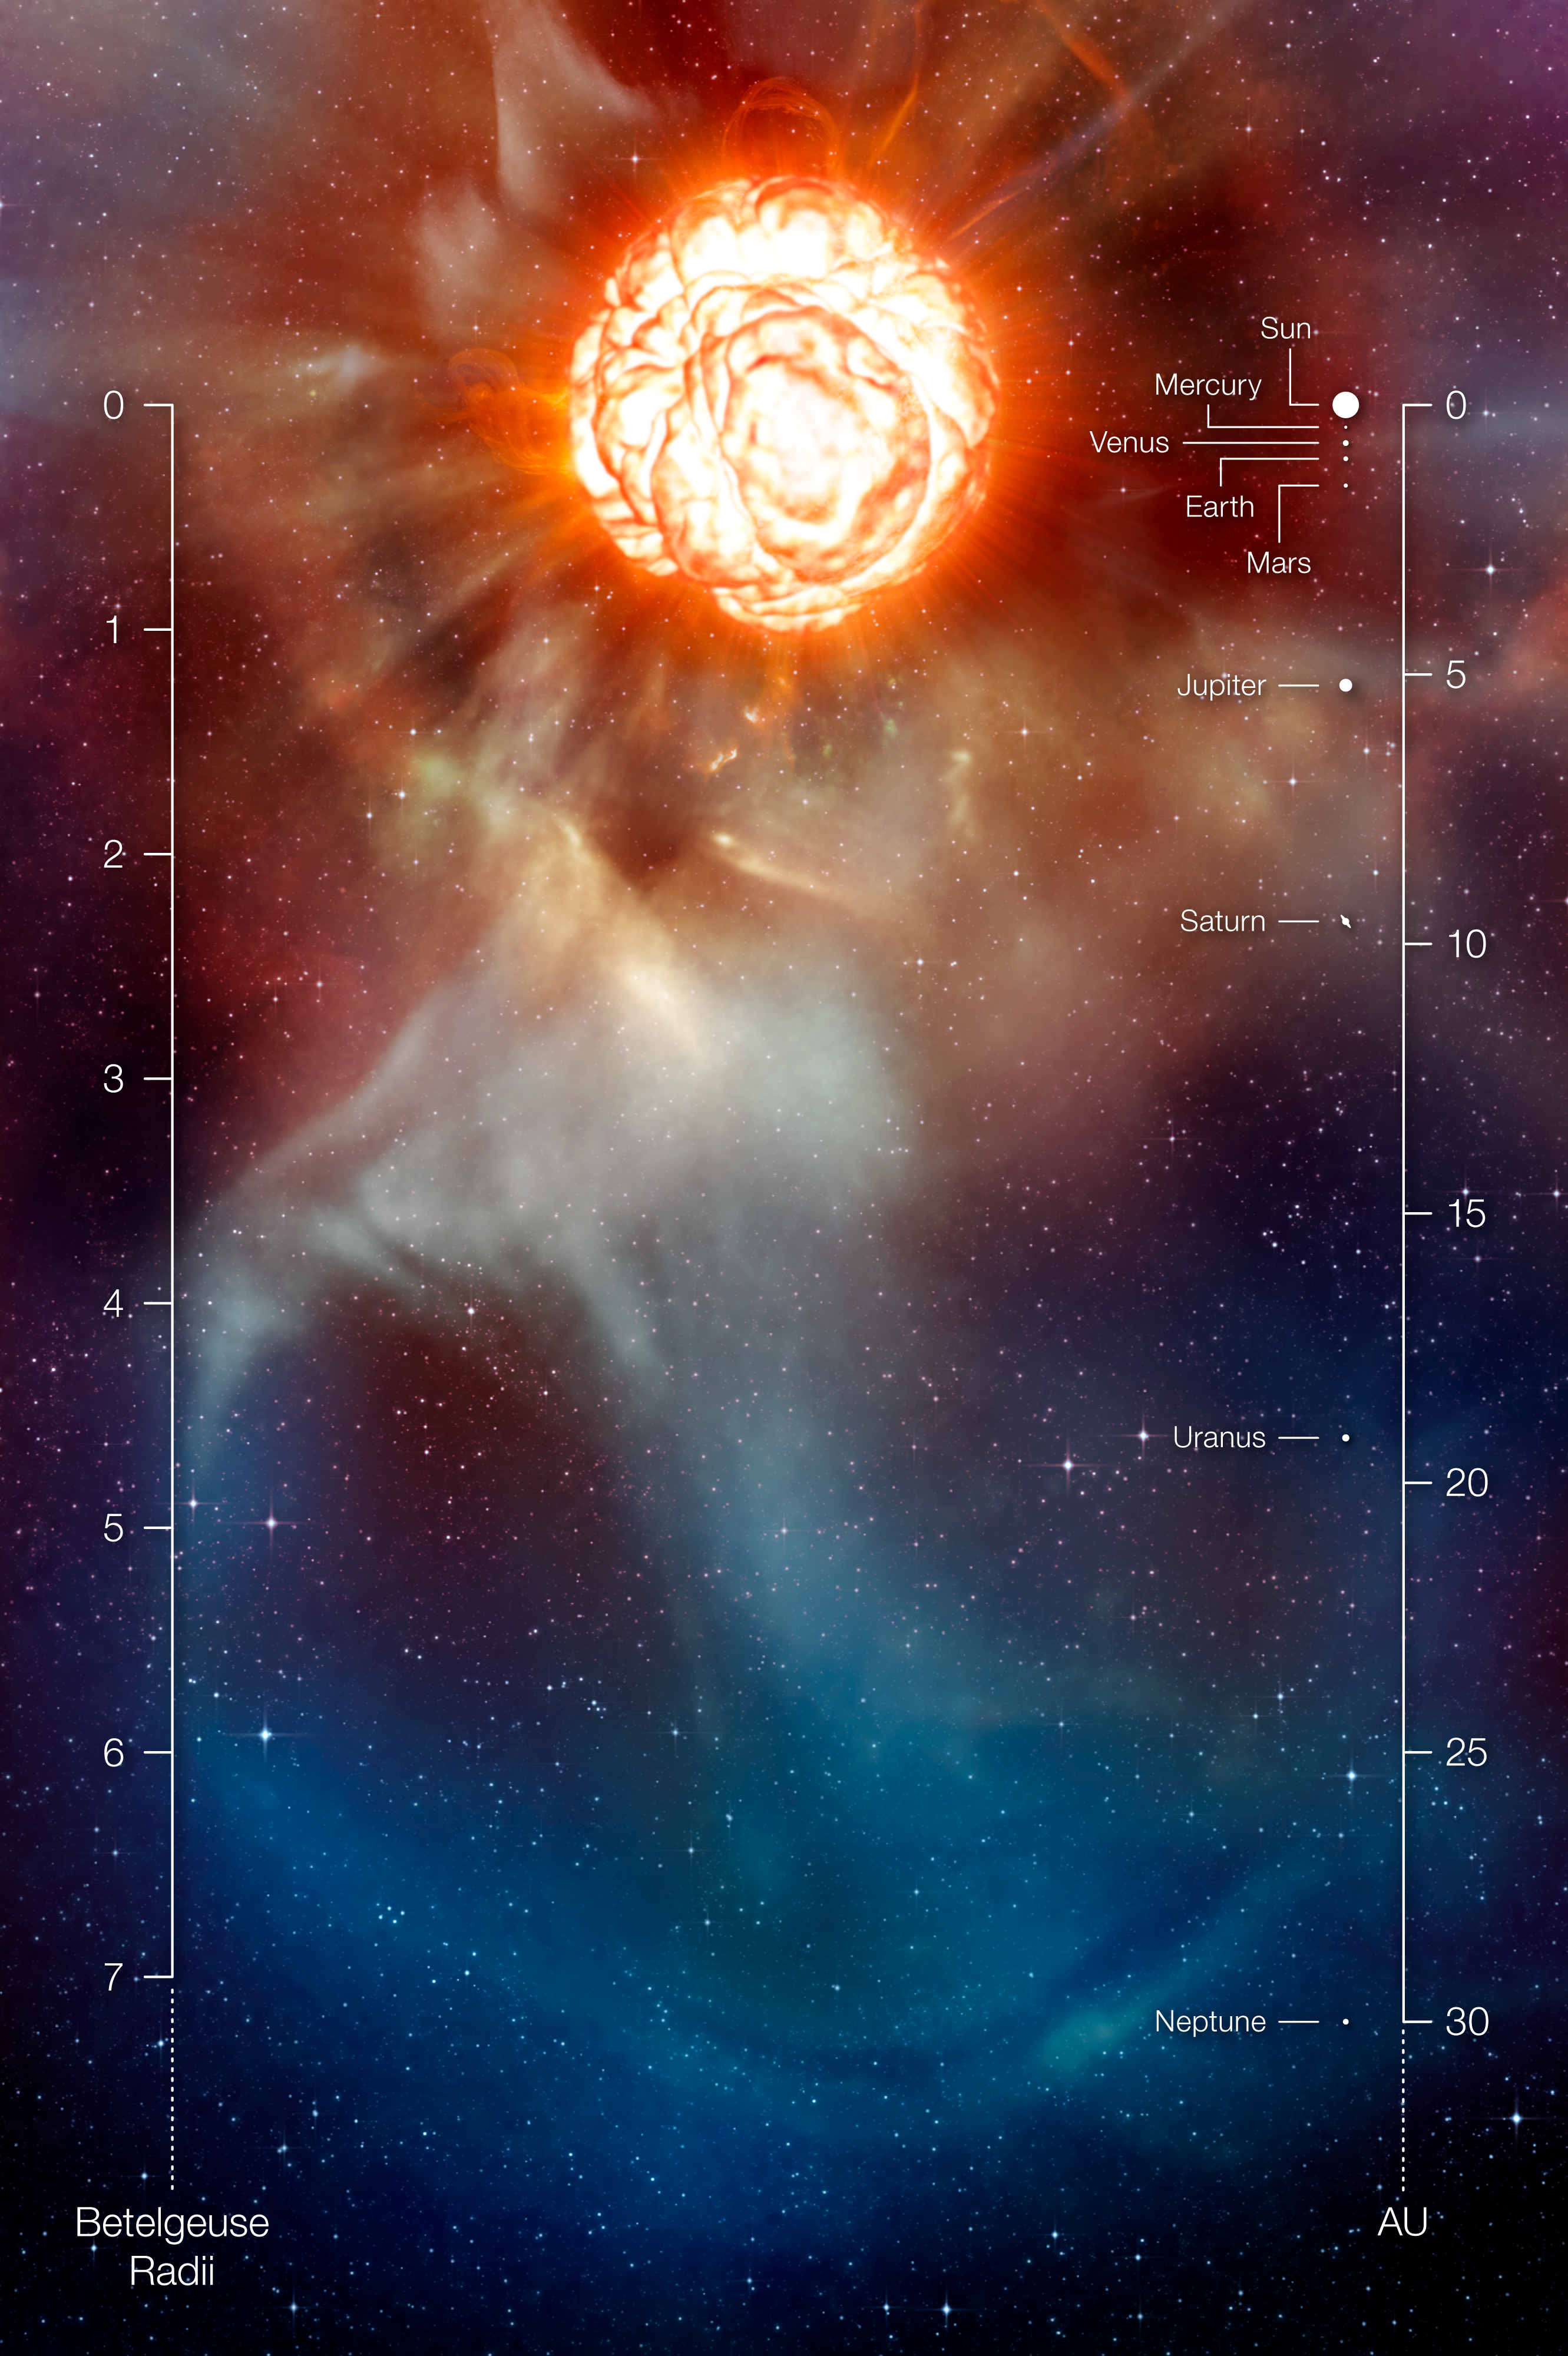

A plume on Betelgeuse (artist’s impression with annotations)

This artist’s impression shows the supergiant star Betelgeuse as it was revealed thanks to different state-of-the-art techniques on ESO’s Very Large Telescope, which allowed two independent teams of astronomers to obtain the sharpest ever views of the supergiant star Betelgeuse. They show that the star has a vast plume of gas almost as large as our Solar System and a gigantic bubble boiling on its surface. These discoveries provide important clues to help explain how these mammoths shed material at such a tremendous rate. The scale in units of the radius of Betelgeuse as well as a comparison with the Solar System is also provided.

Credit: ESO/L. Calçada